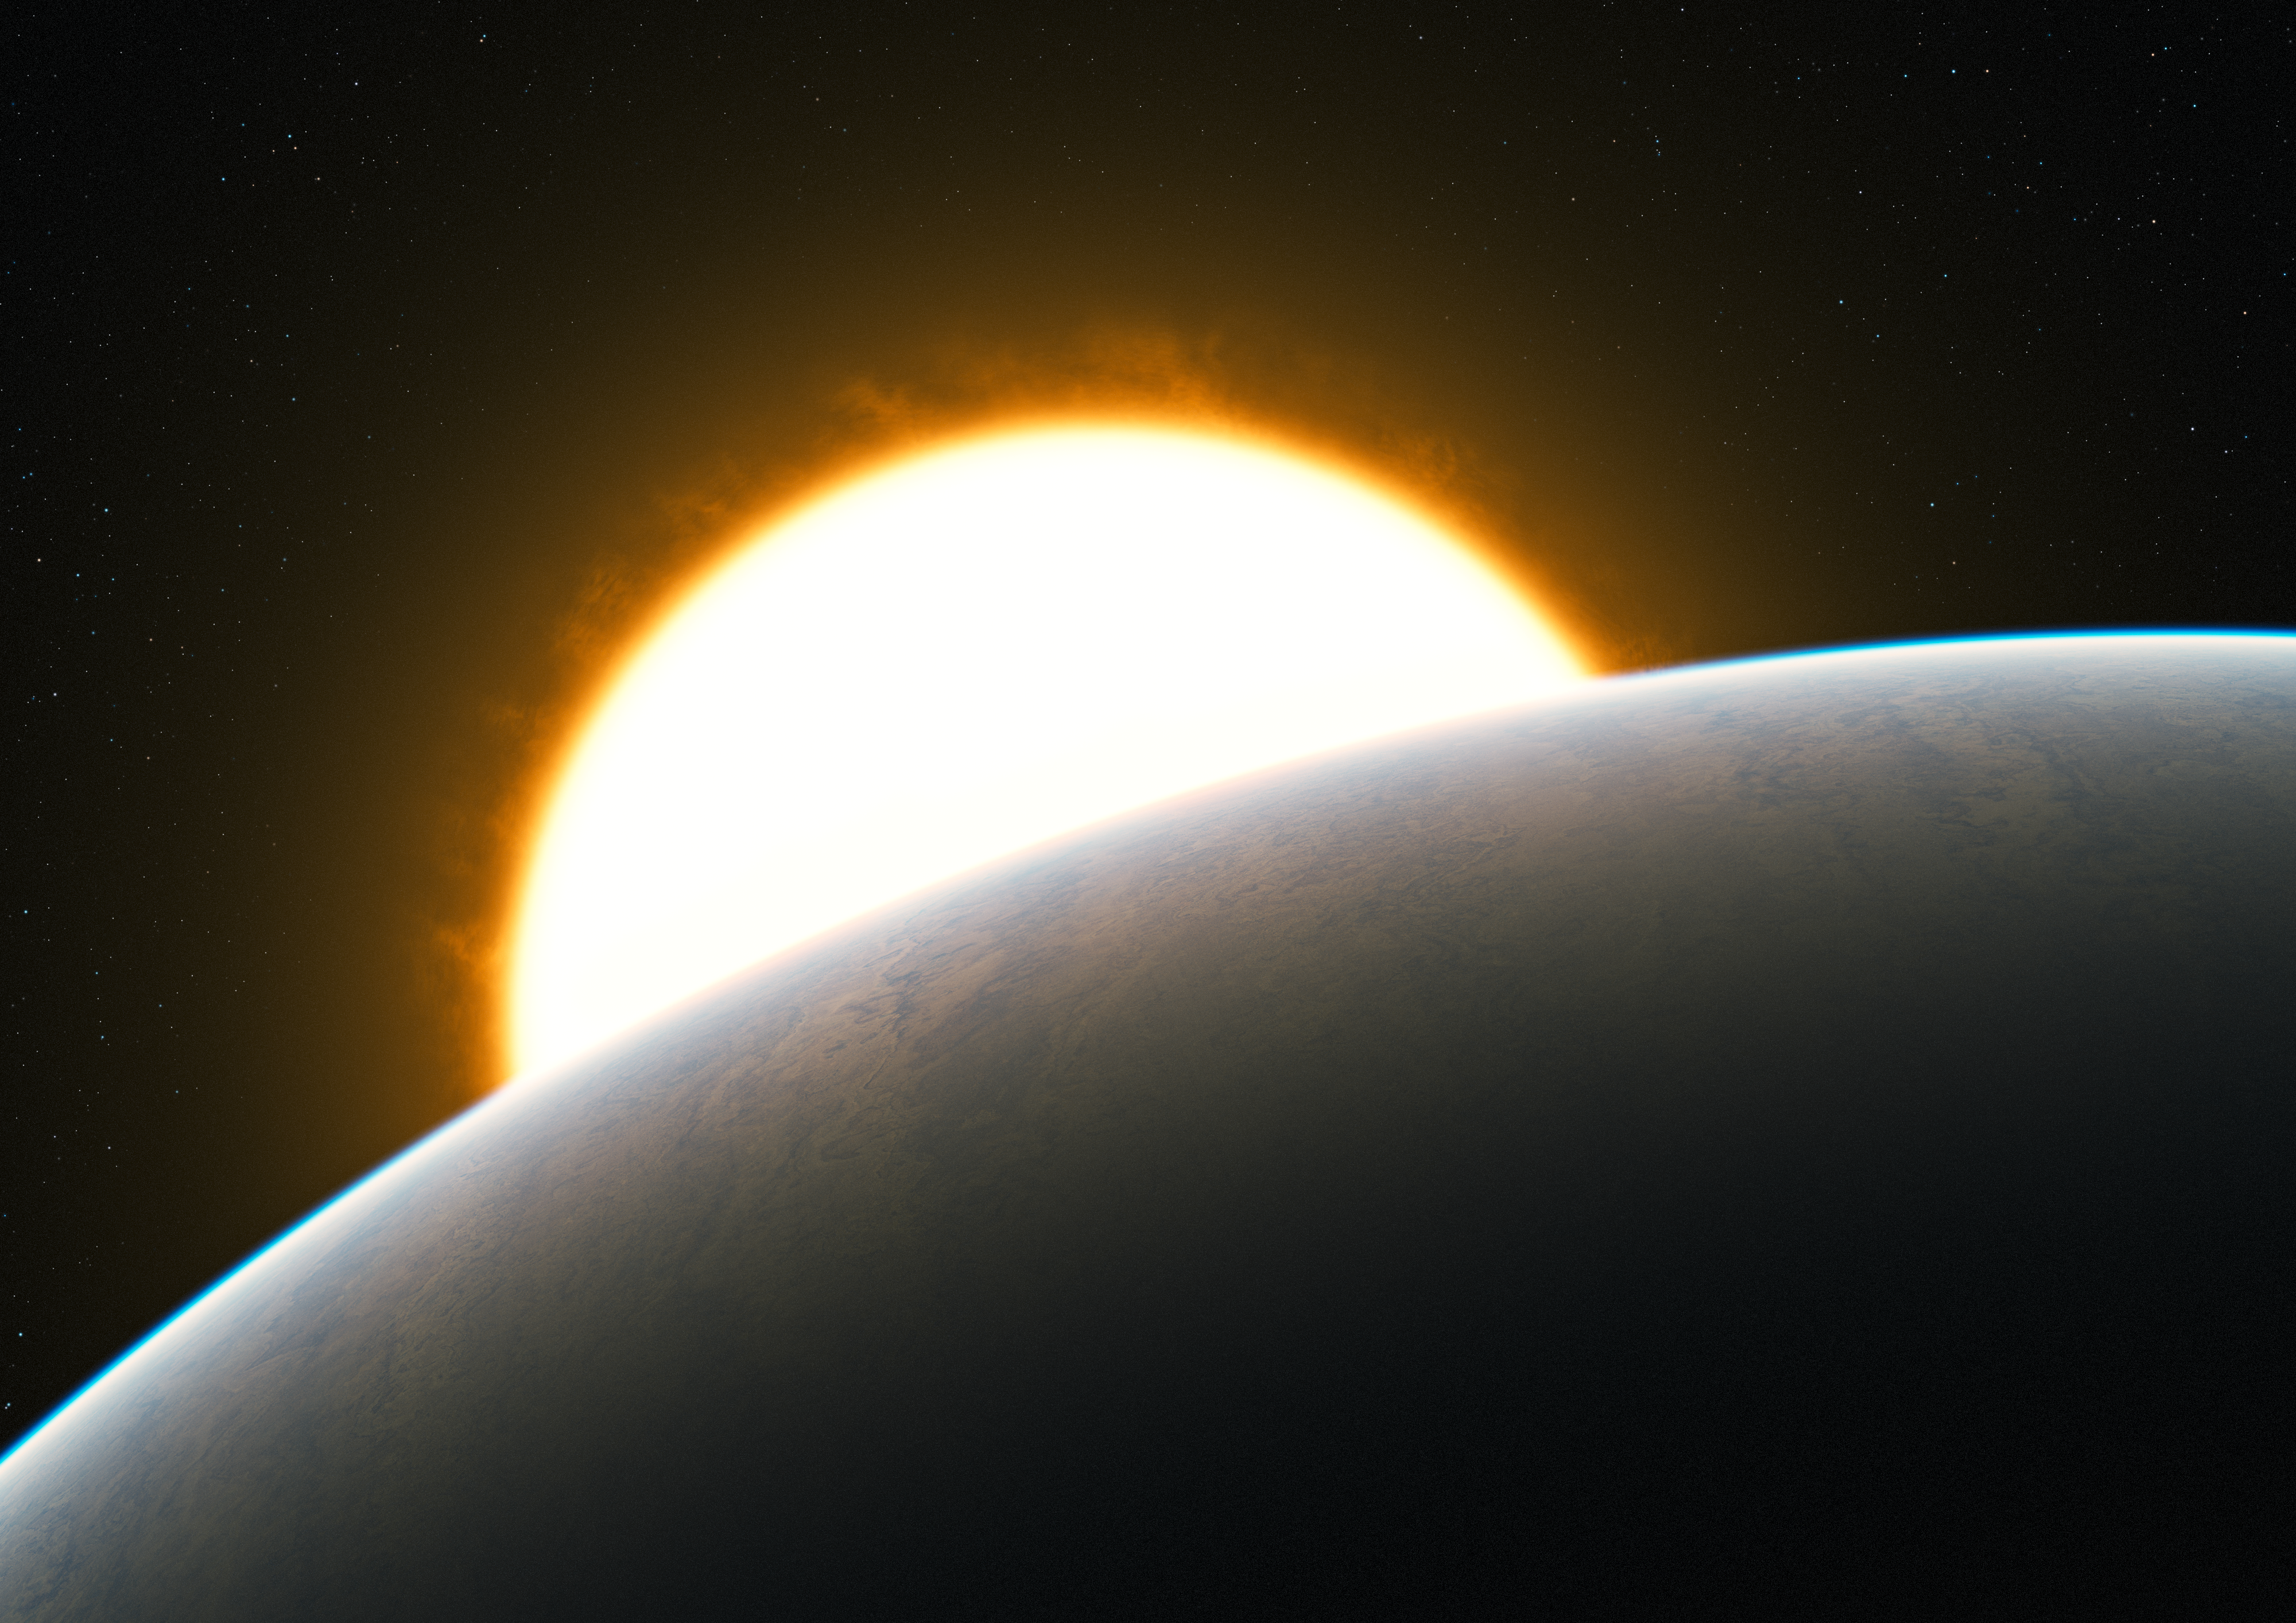

Planet with superstorm (artist's impression)

Astronomers have measured a superstorm for the first time in the atmosphere of an exoplanet, the well-studied “hot Jupiter” HD209458b. The very high-precision observations of carbon monoxide gas show that it is streaming at enormous speed from the extremely hot day side to the cooler night side of the planet.

This artist’s impression shows the Jupiter-like transiting planet around its solar-like host star.

Credit: ESO/L. Calçada